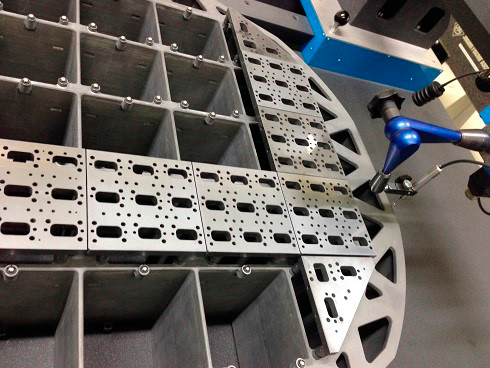

grid and baseplates

A close-up view of the baseplates attached to the grid for flatness testing. Shown are six science-raft baseplates and two corner-raft baseplates (triangular, at corners).

Credit: Rubin Observatory/NSF/AURA